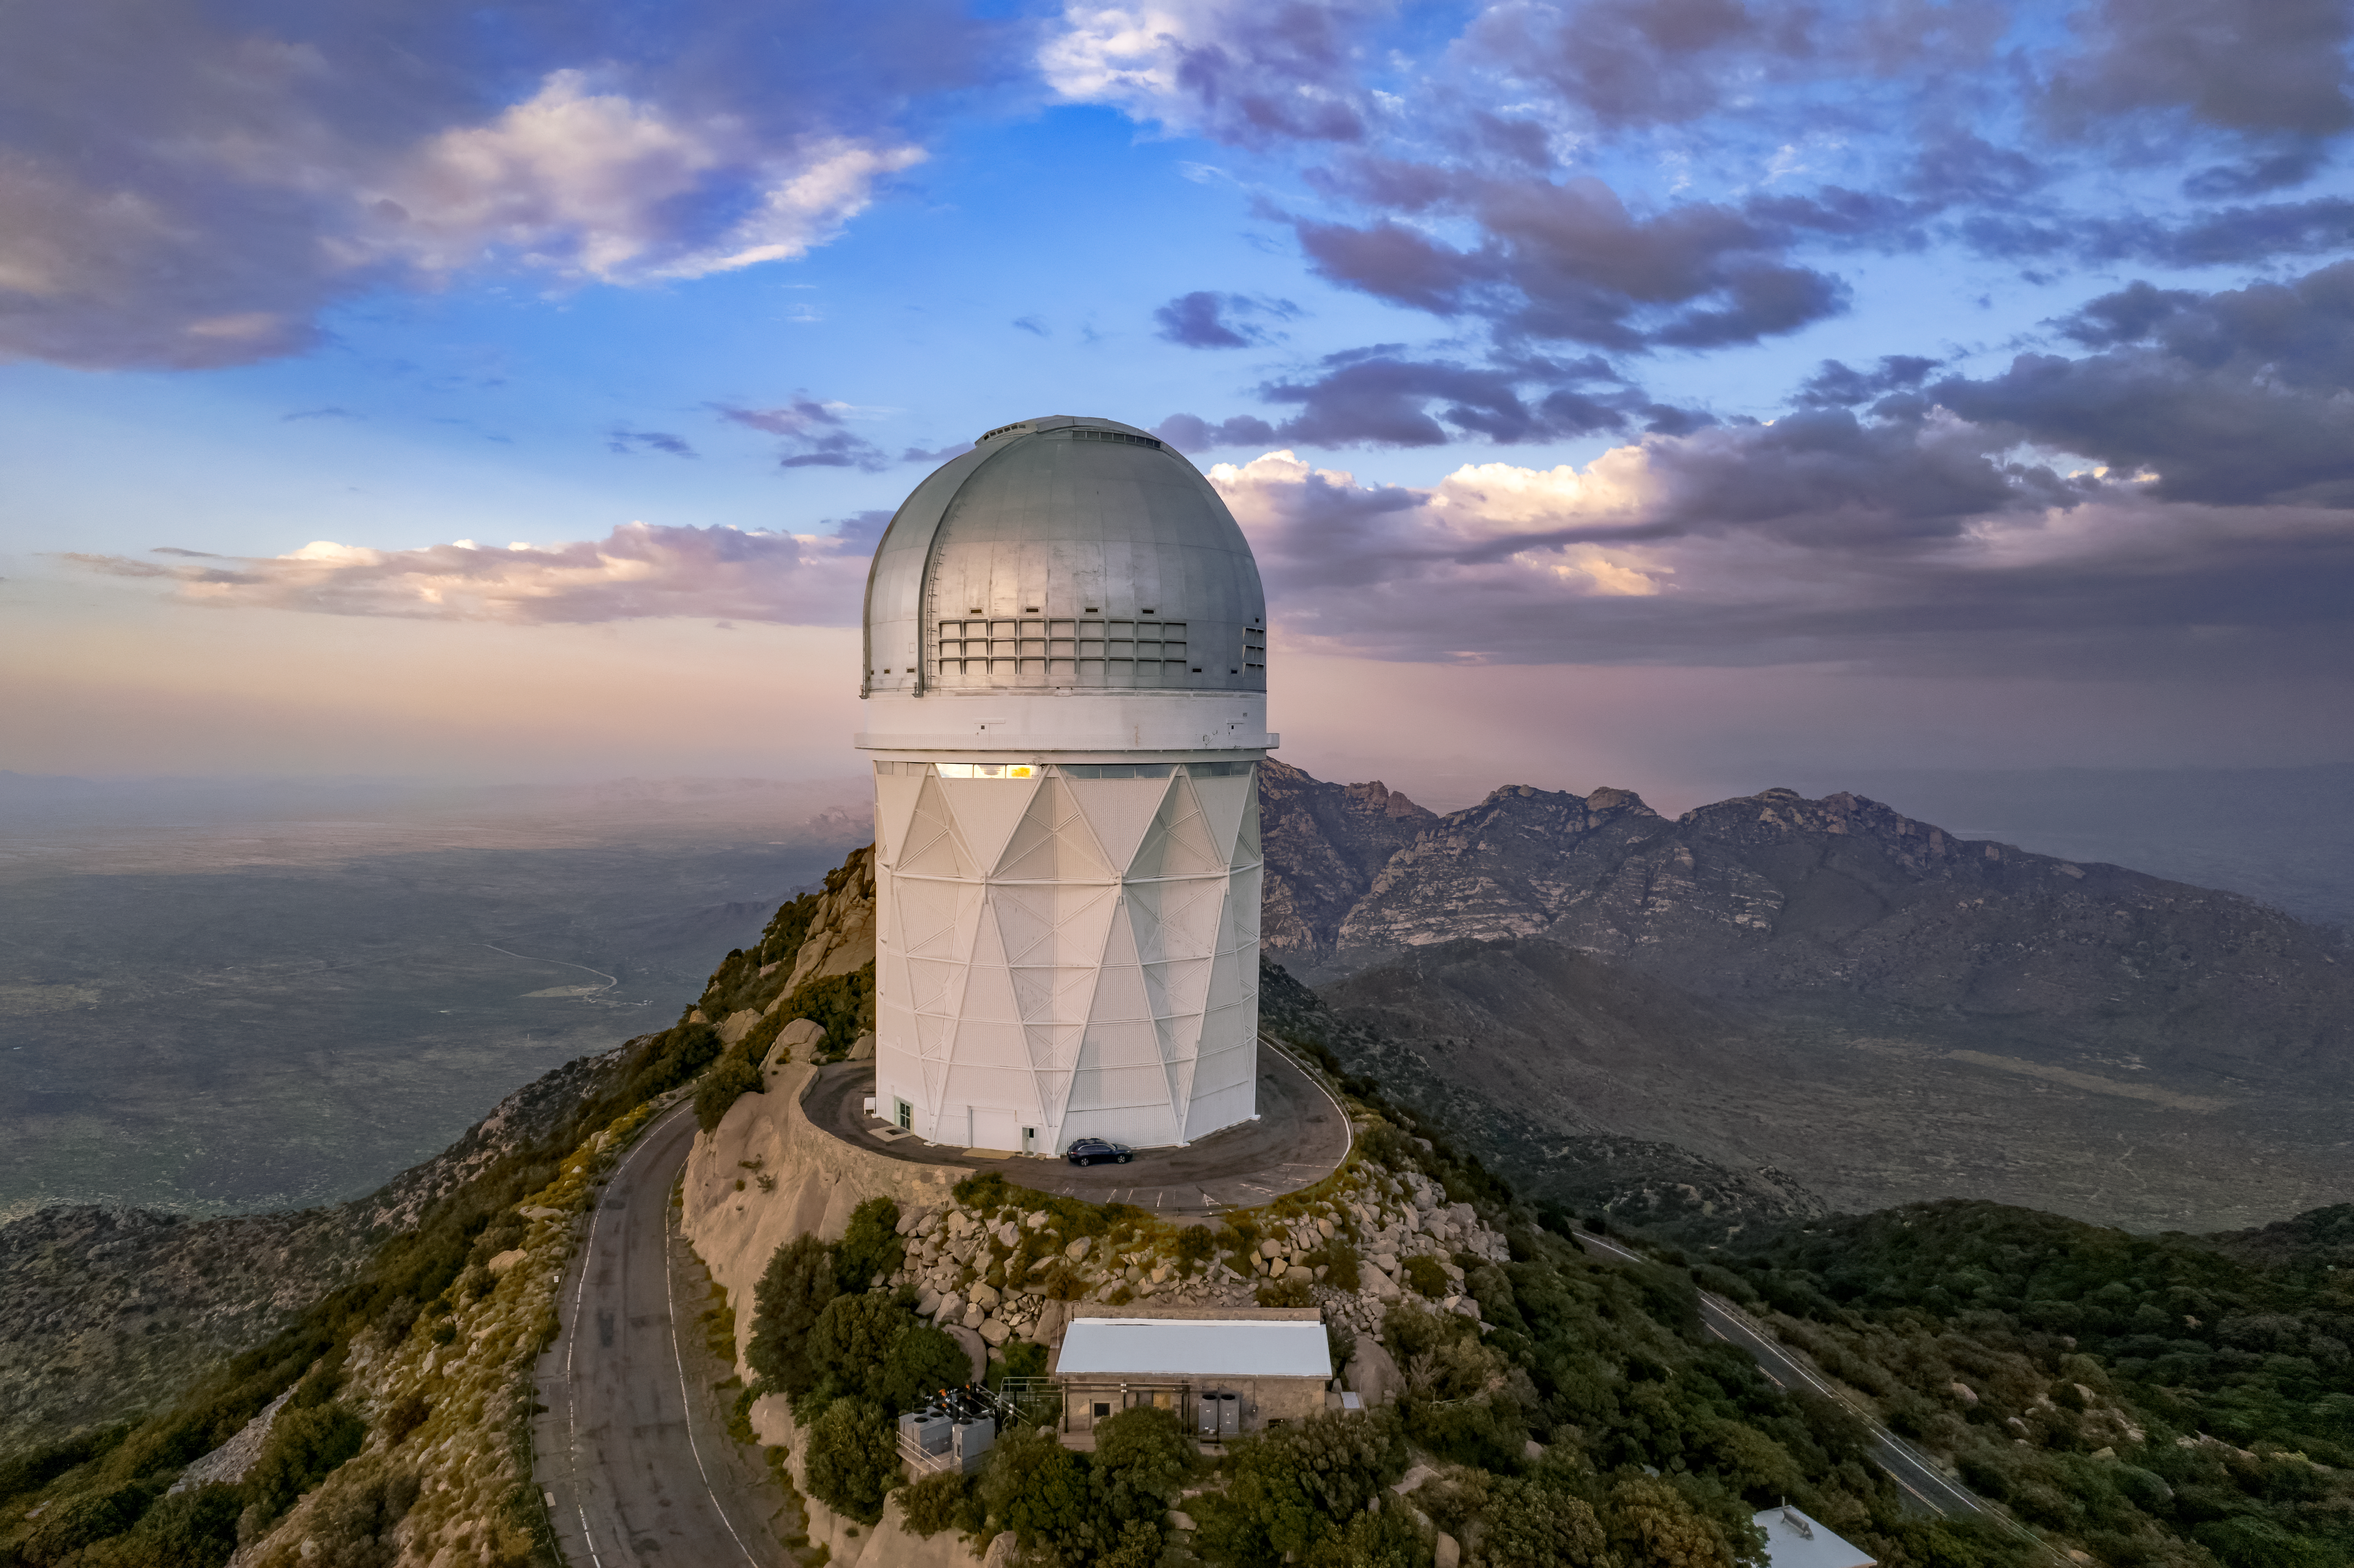

A Cloudy Day at Kitt Peak

The Nicholas U. Mayall 4-meter Telescope at the Kitt Peak National Observatory is shown here on a cloudy day.

Credit: NOIRLab/AURA/NSF